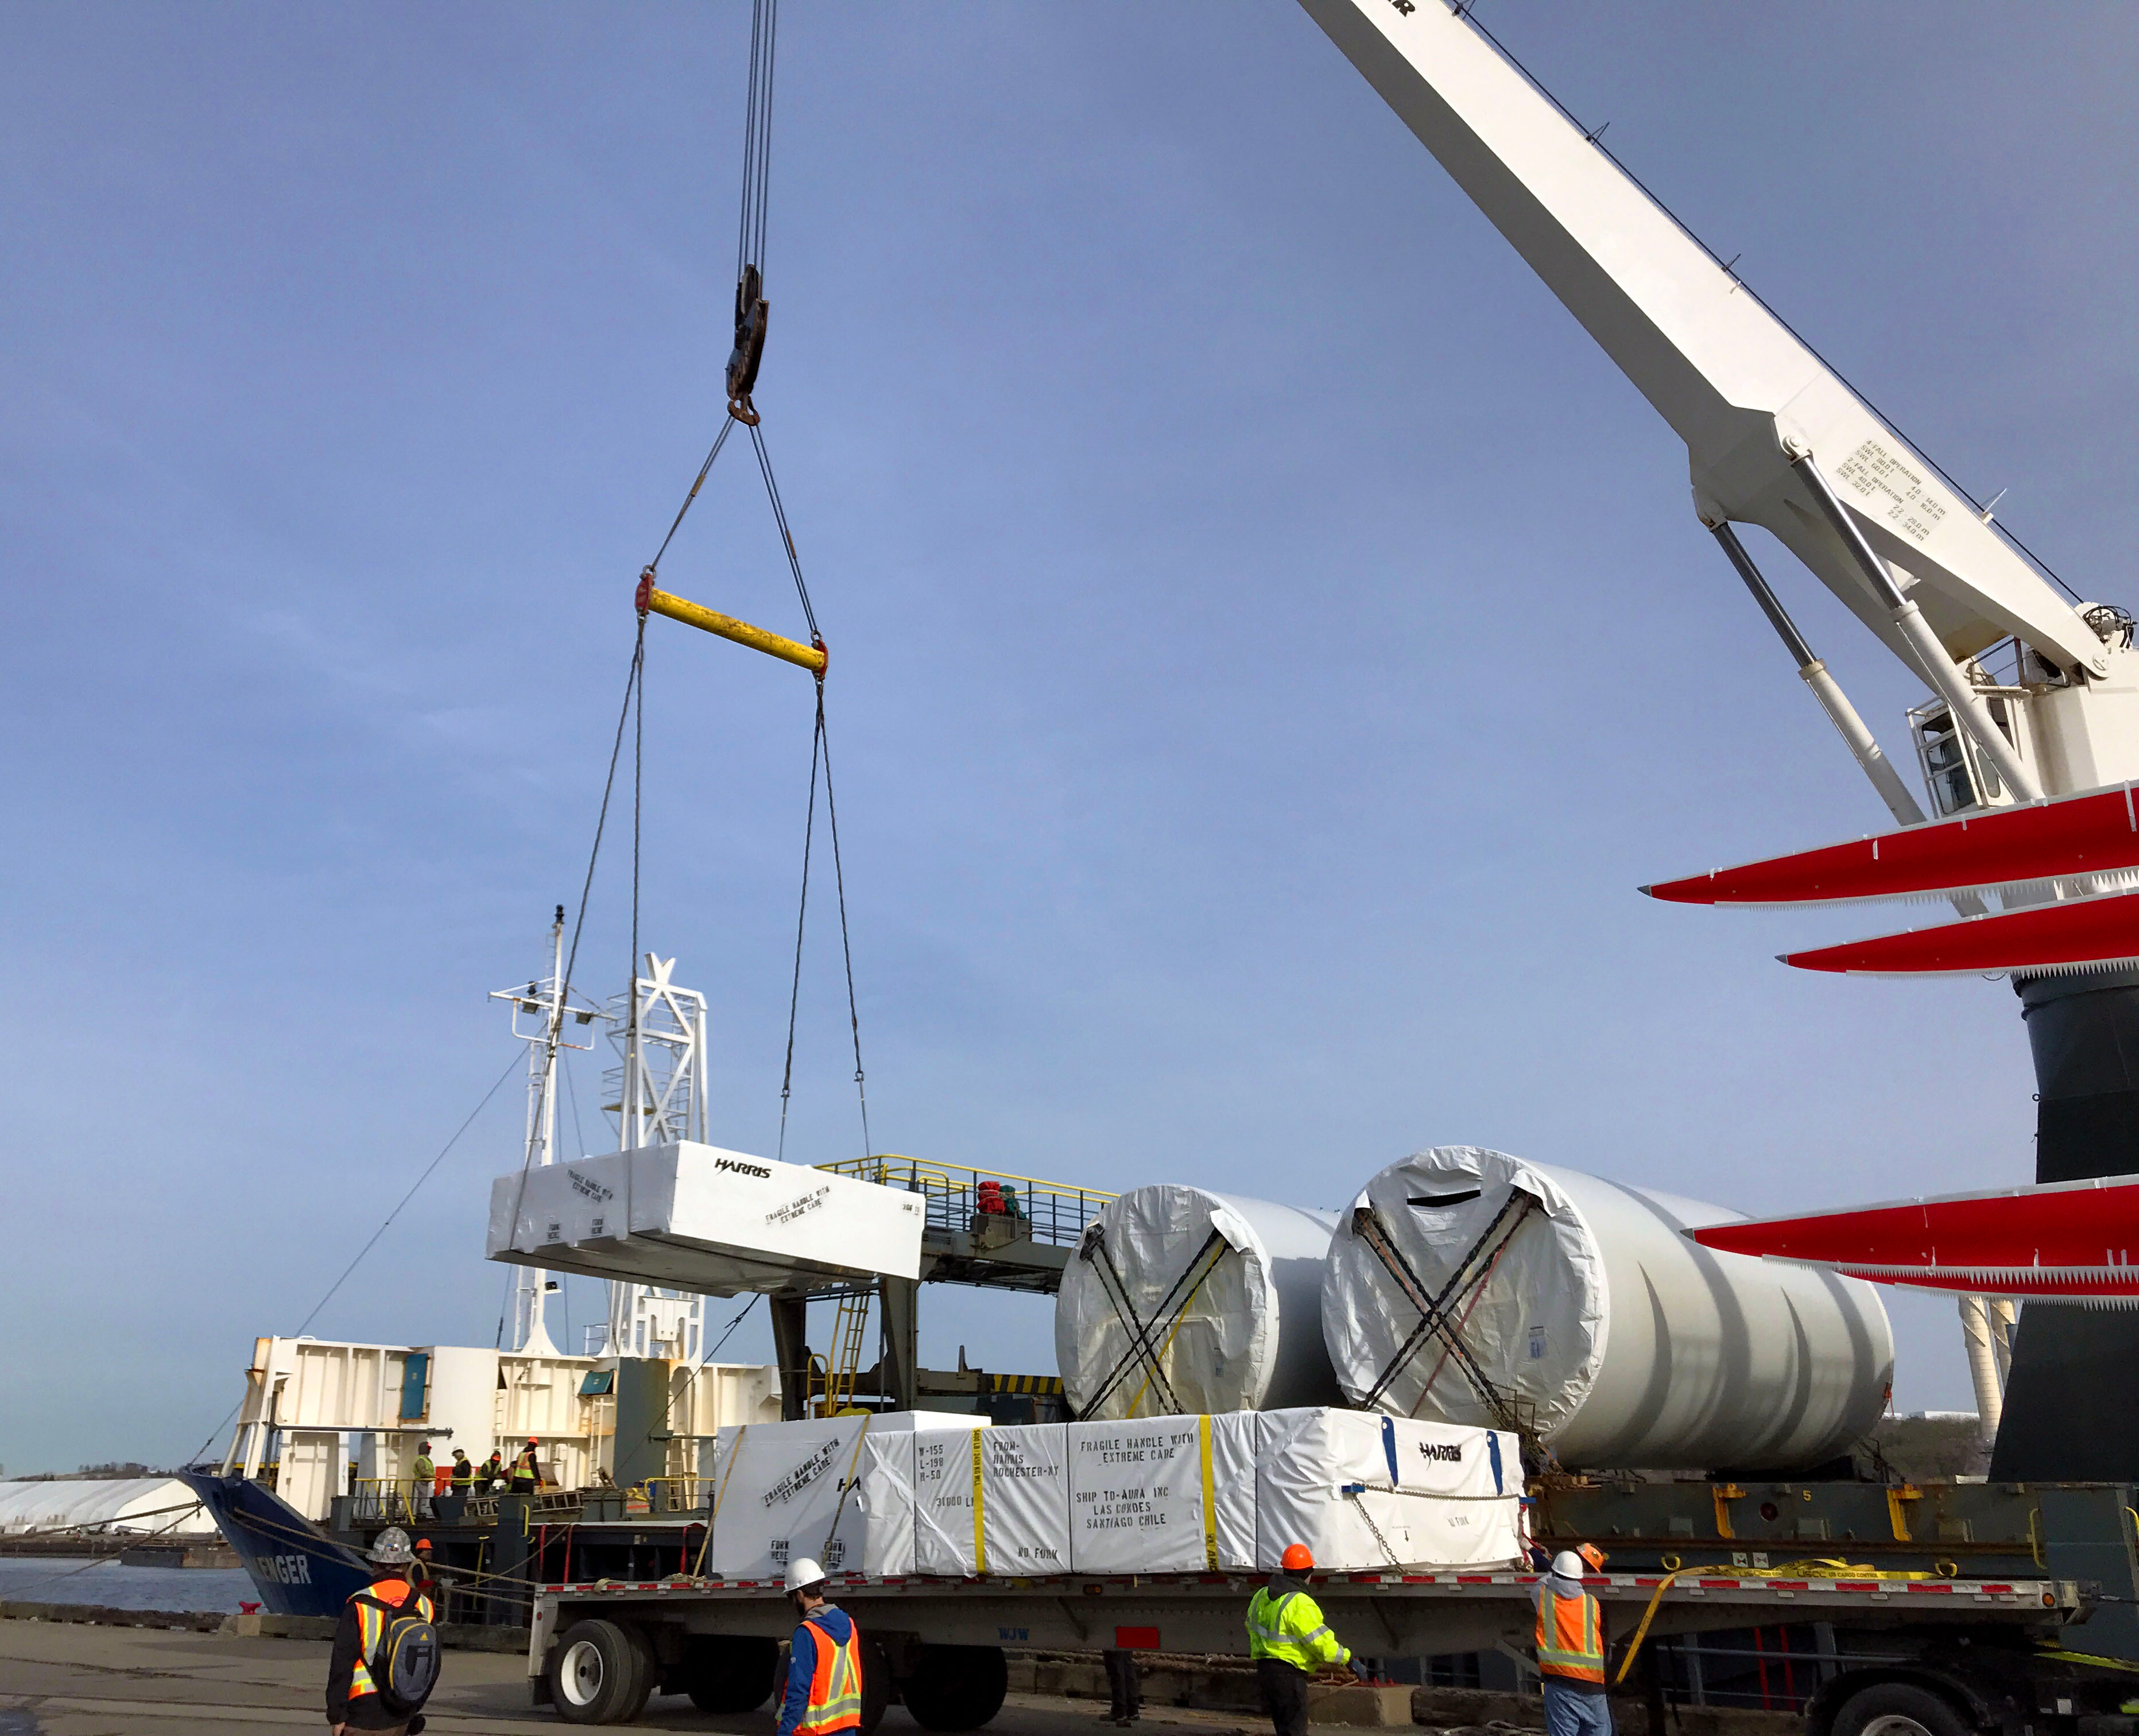

M2 Loaded for Shipping

The LSST Secondary Mirror (M2) System cargo was loaded aboard the BBC Challenger on November 12th at the port of Albany, NY. The ship departed for Chile the following day, heading back down the Hudson River. The vessel will travel nearly directly to the port of Coquimbo, Chile, and is due to arrive at the beginning of December. Preparations are underway to accommodate the mirror and associated cargo boxes on Cerro Pachón.

Credit: Rubin Observatory/NSF/AURA